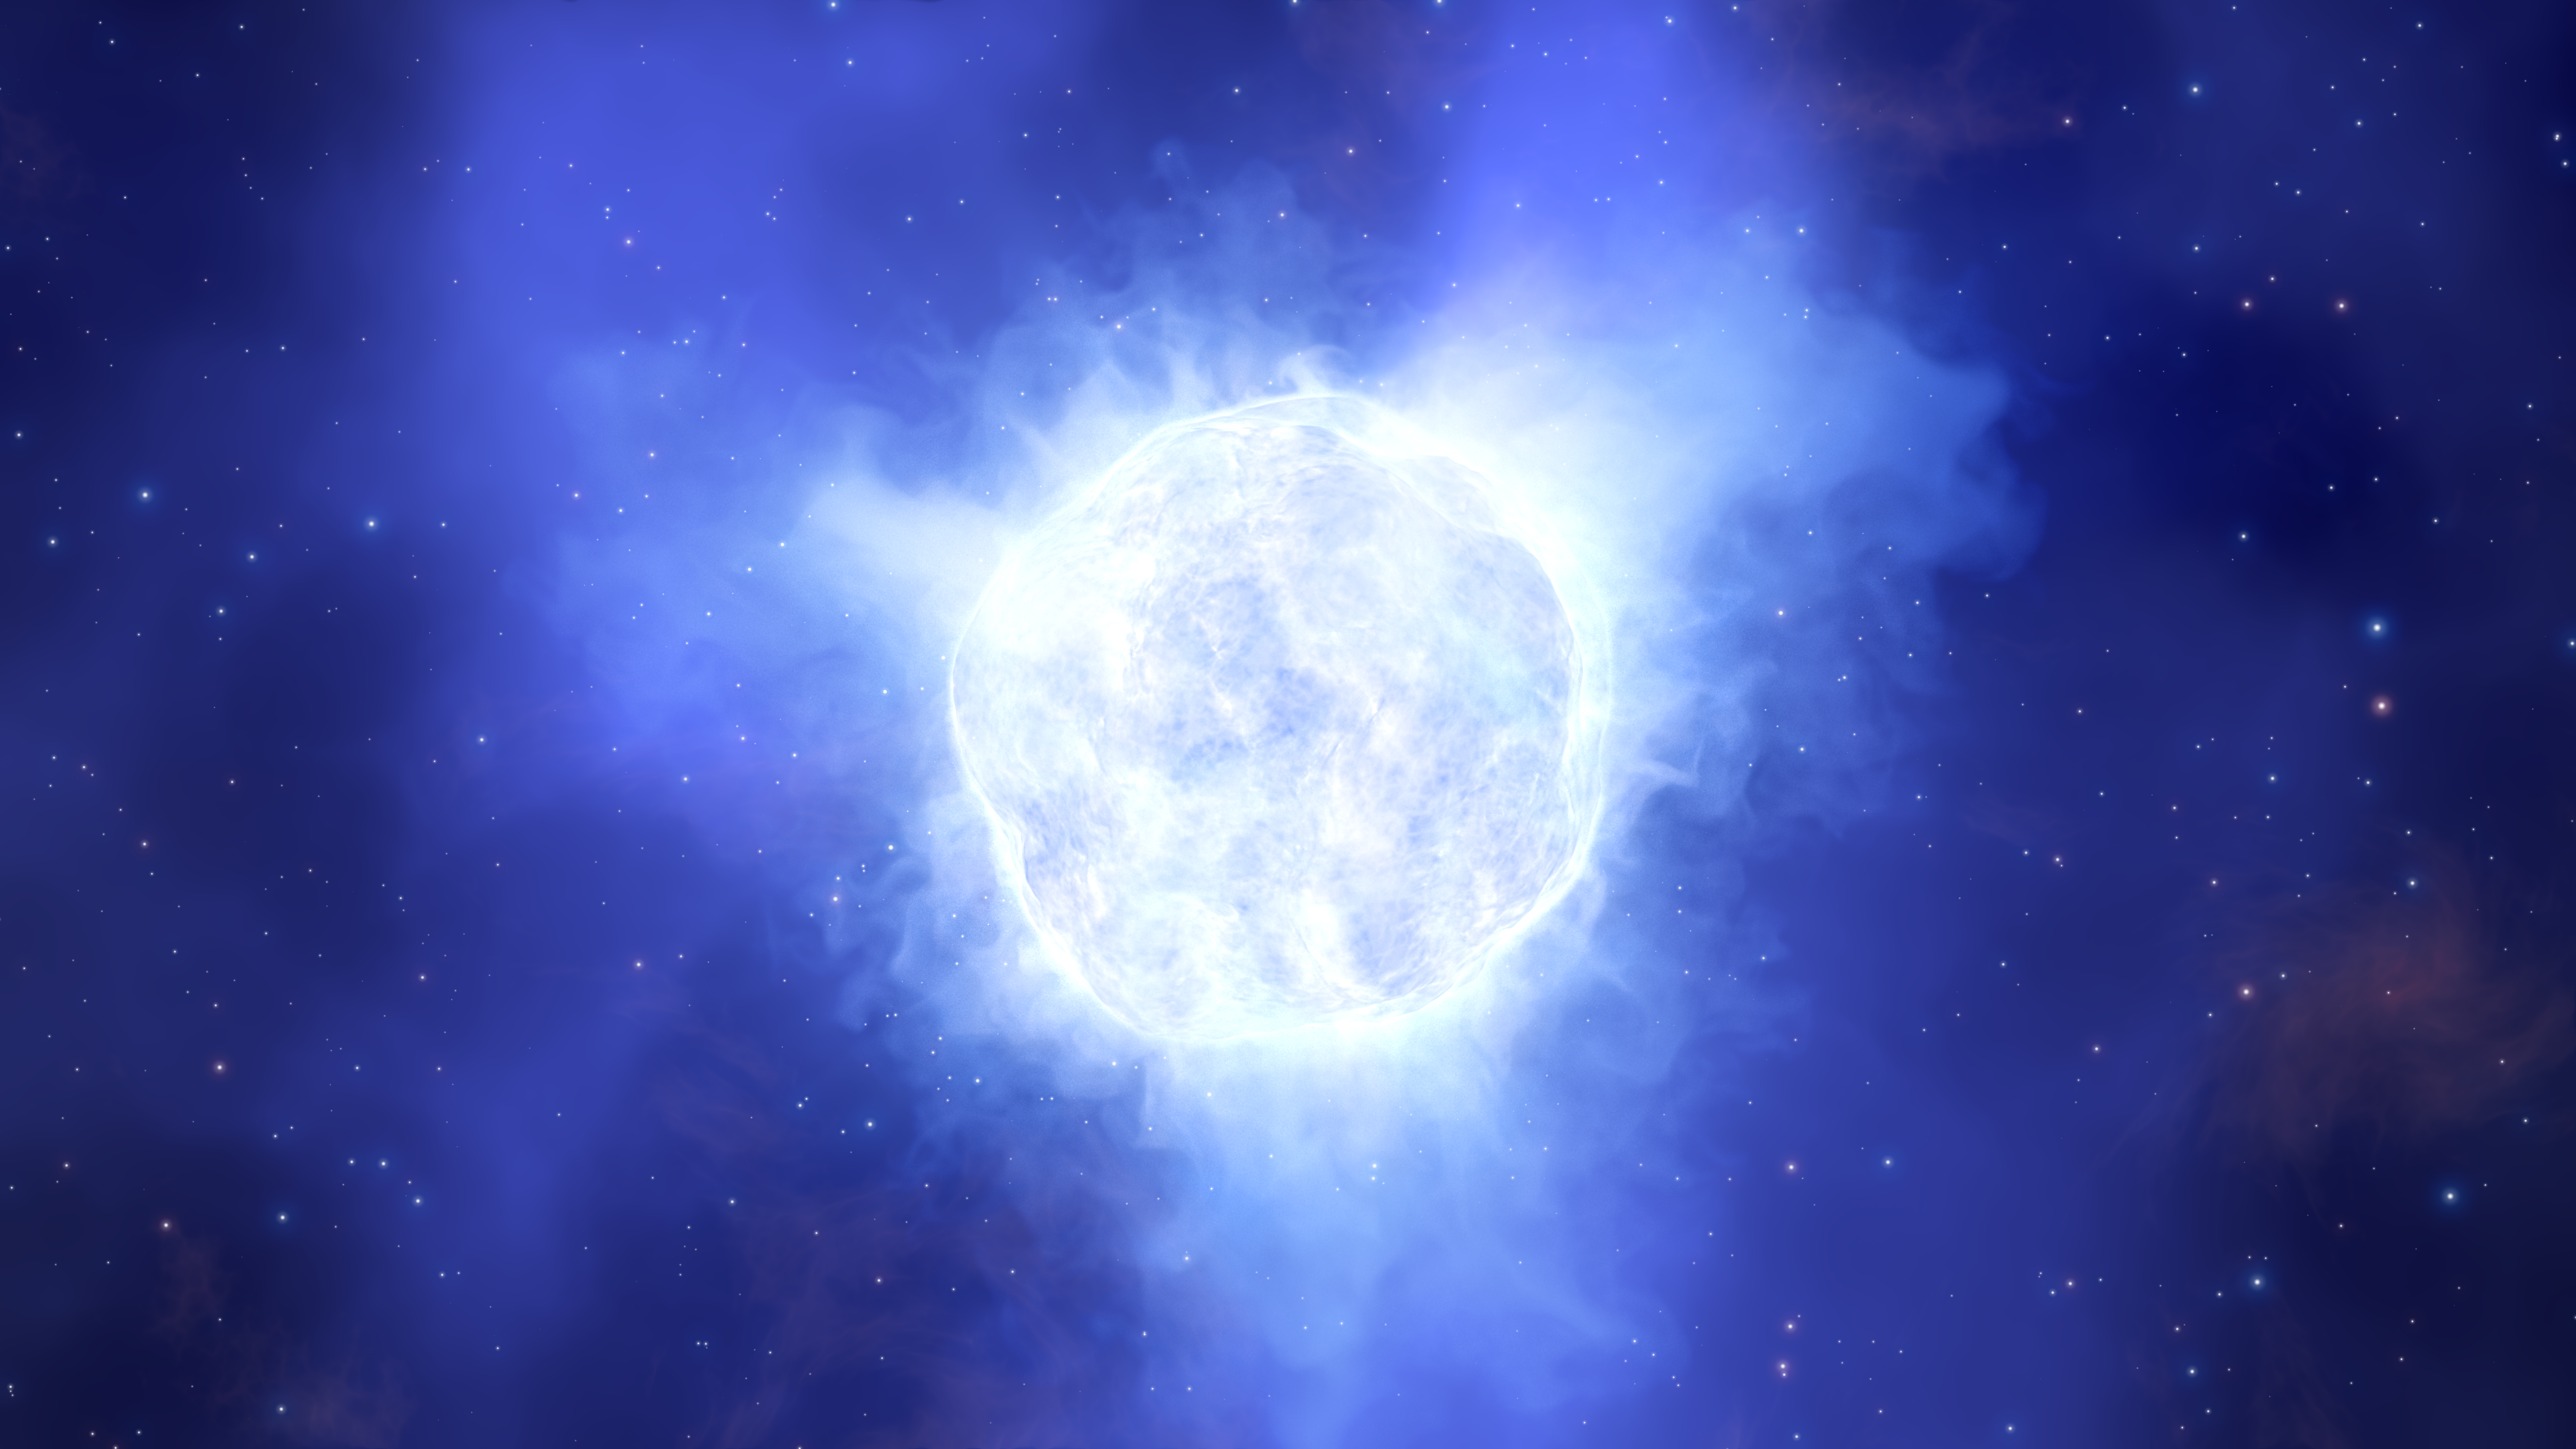

Artist’s impression of the disappearing star

This illustration shows what the luminous blue variable star in the Kinman Dwarf galaxy could have looked like before its mysterious disappearance.

Credit: ESO/L. Calçada